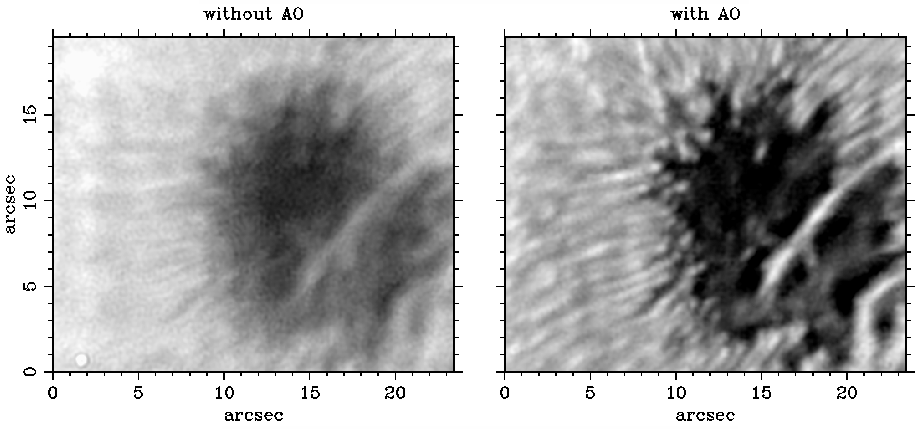

McMath-Pierce Adaptive Optics

16-millisecond exposures of a sunspot at a wavelength of 990 nanometers, without (left) and with (right) adaptive optics. Both images were filtered with an unsharp mask to compress the large intensity range, and both are displayed at identical contrast. The image to the left was already among the sharpest images ever recorded without adaptive optics. This successful low-cost system on the McMath-Pierce solar telescope is expected to be available for general use in 2003 (see the September 2002 NOAO Newsletter, currently only available in PDF format).

Credit: NSO/AURA/NSF